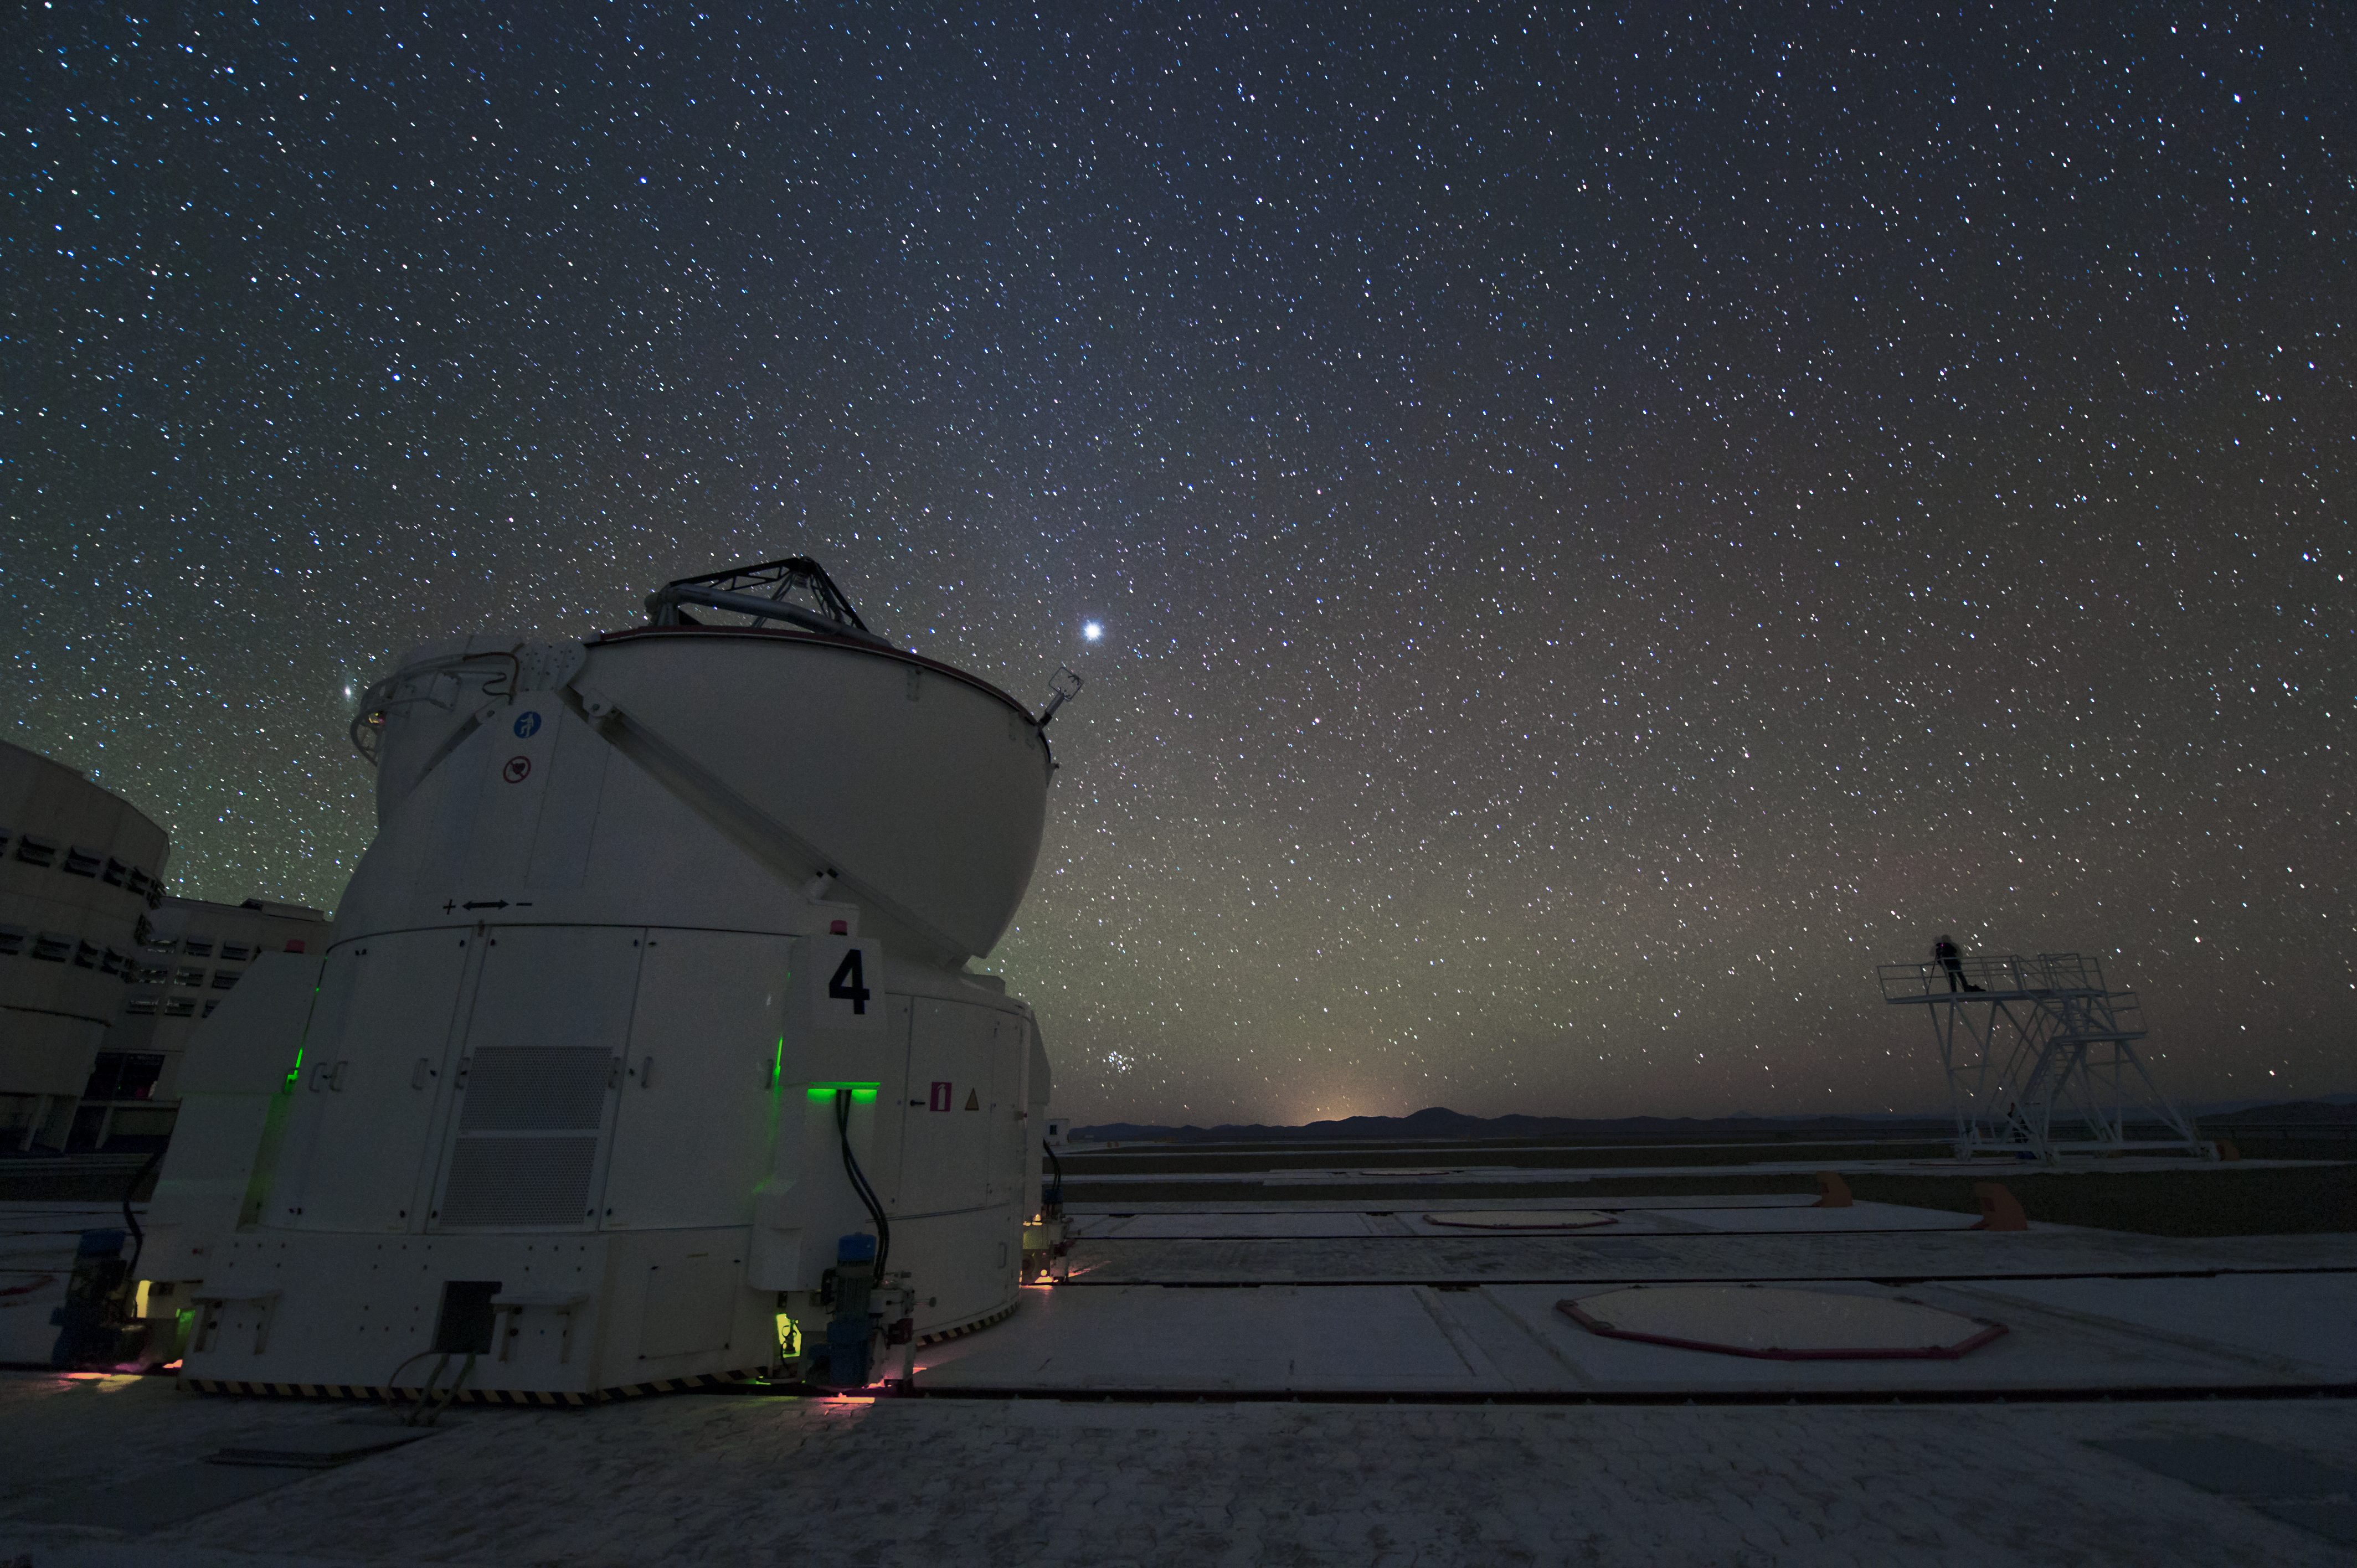

Dome open and ready

An Auxiliary Telescope stands ready to observe the Universe.

Credit: ESO/C. Malin